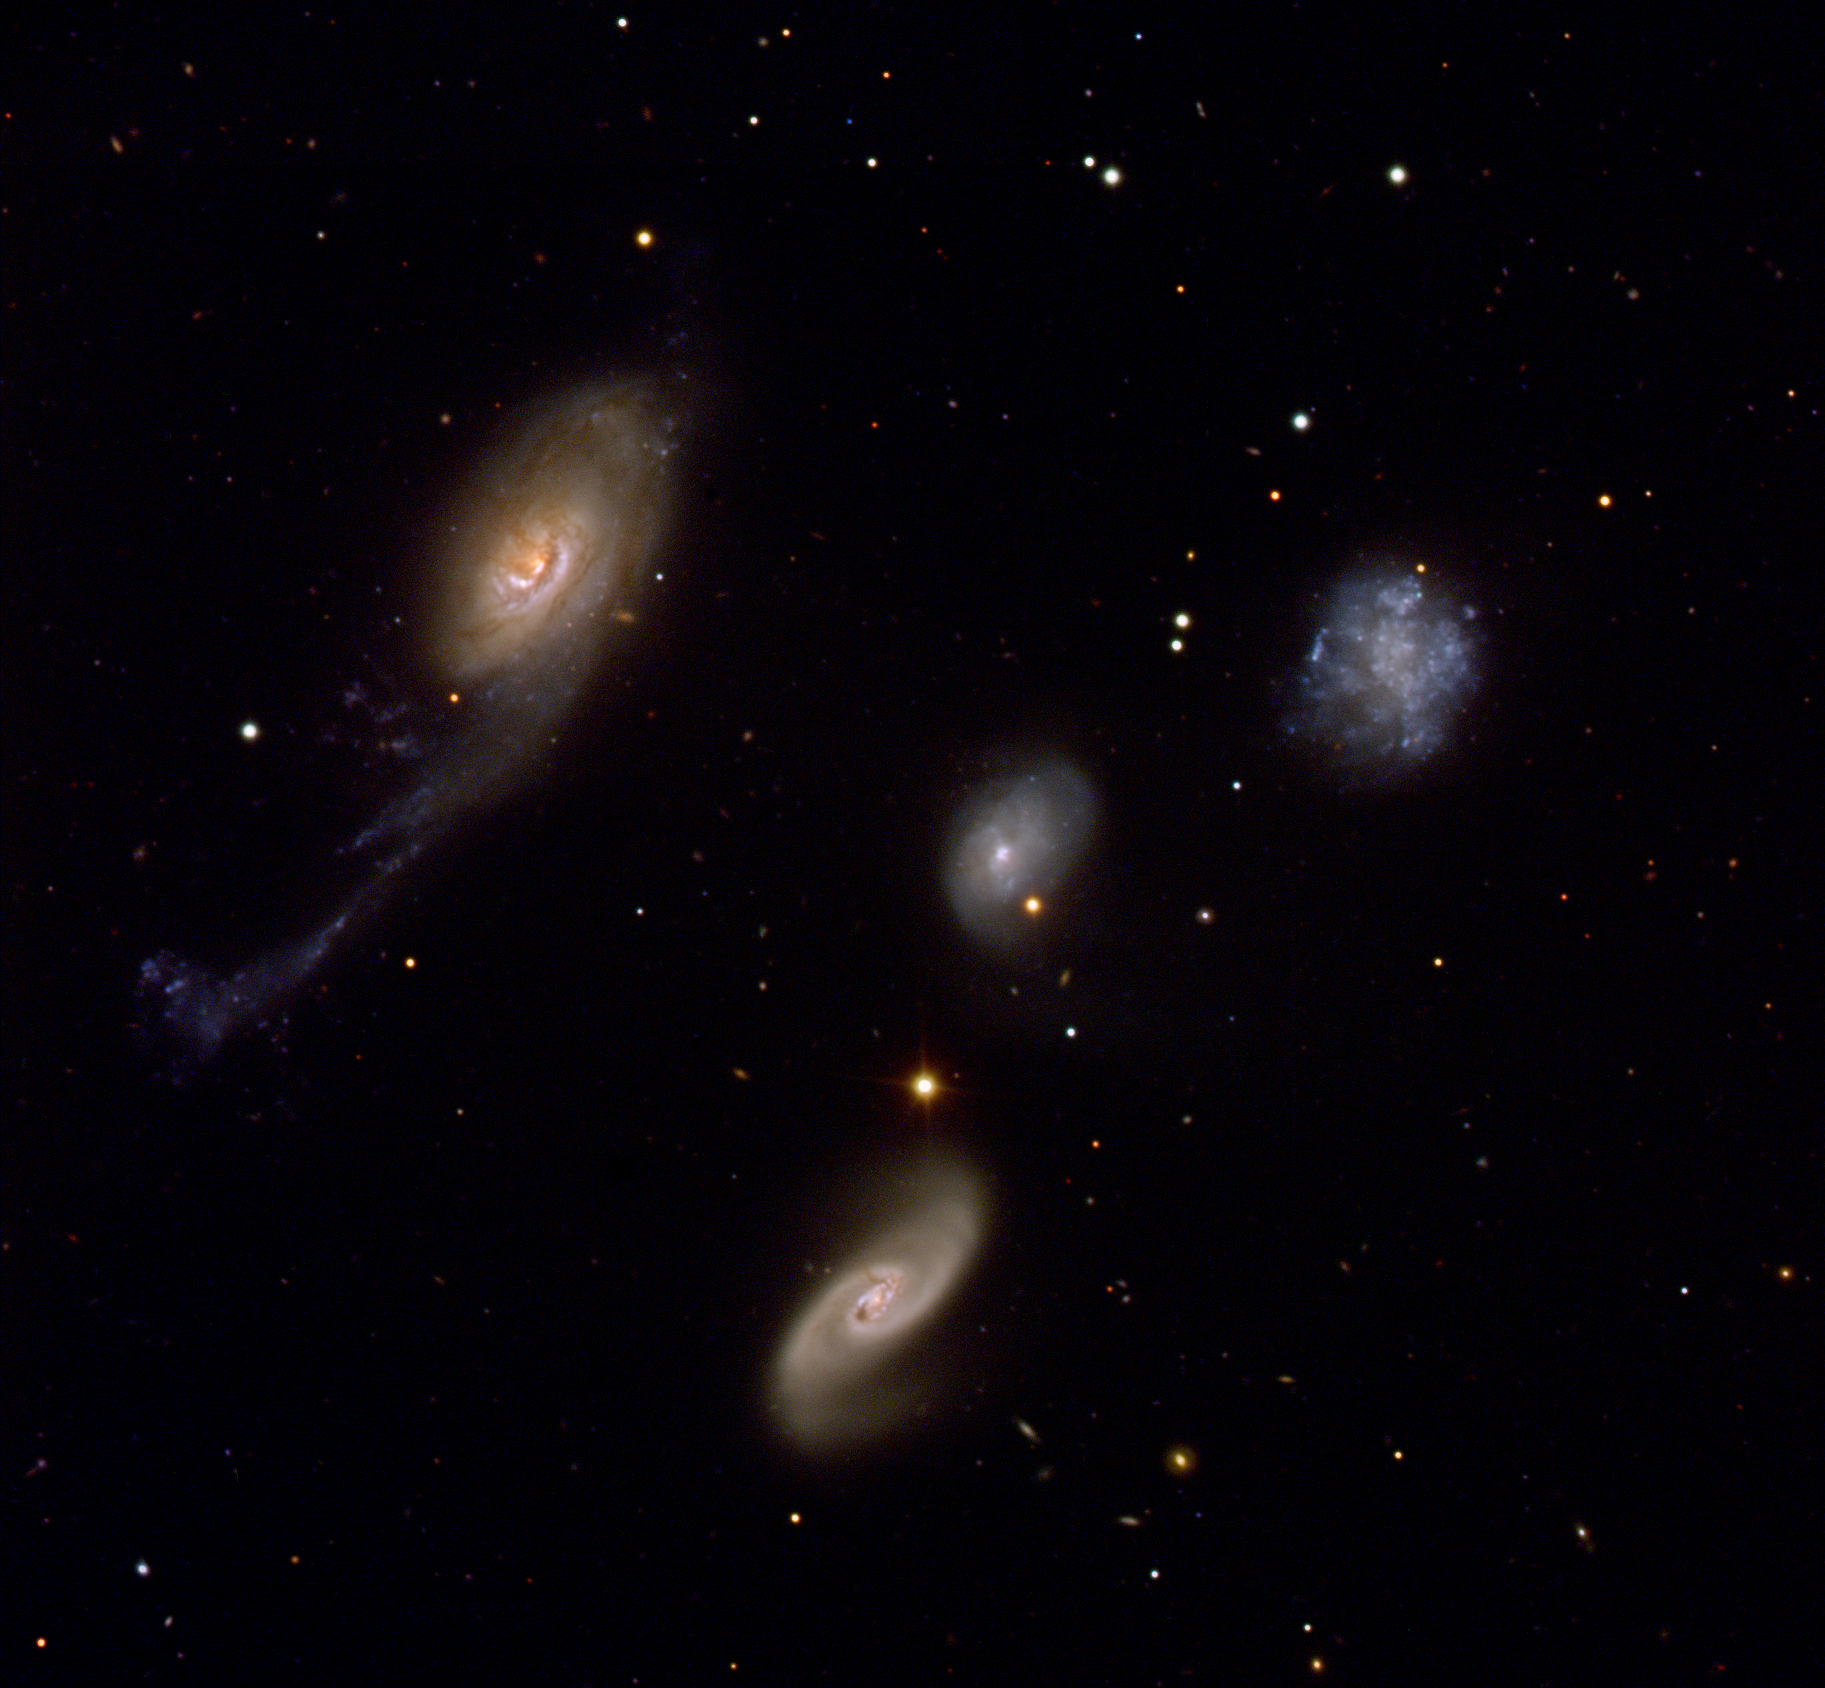

Robert's Quartet

Robert's Quartet is a family of four very different galaxies, located at a distance of about 160 million light-years, close to the centre of the southern constellation of the Phoenix. Its members are NGC 87, NGC 88, NGC 89 and NGC 92, discovered by John Herschel in the 1830s.

NGC 87 (upper right) is an irregular galaxy similar to the satellites of our Milky Way, the Magellanic Clouds. NGC 88 (centre) is a spiral galaxy with an external diffuse envelope, most probably composed of gas. NGC 89 (lower middle) is another spiral galaxy with two large spiral arms. The largest member of the system, NGC 92 (left), is a spiral Sa galaxy with an unusual appearance. One of its arms, about 100,000 light-years long, has been distorted by interactions and contains a large quantity of dust.

Credit: ESO